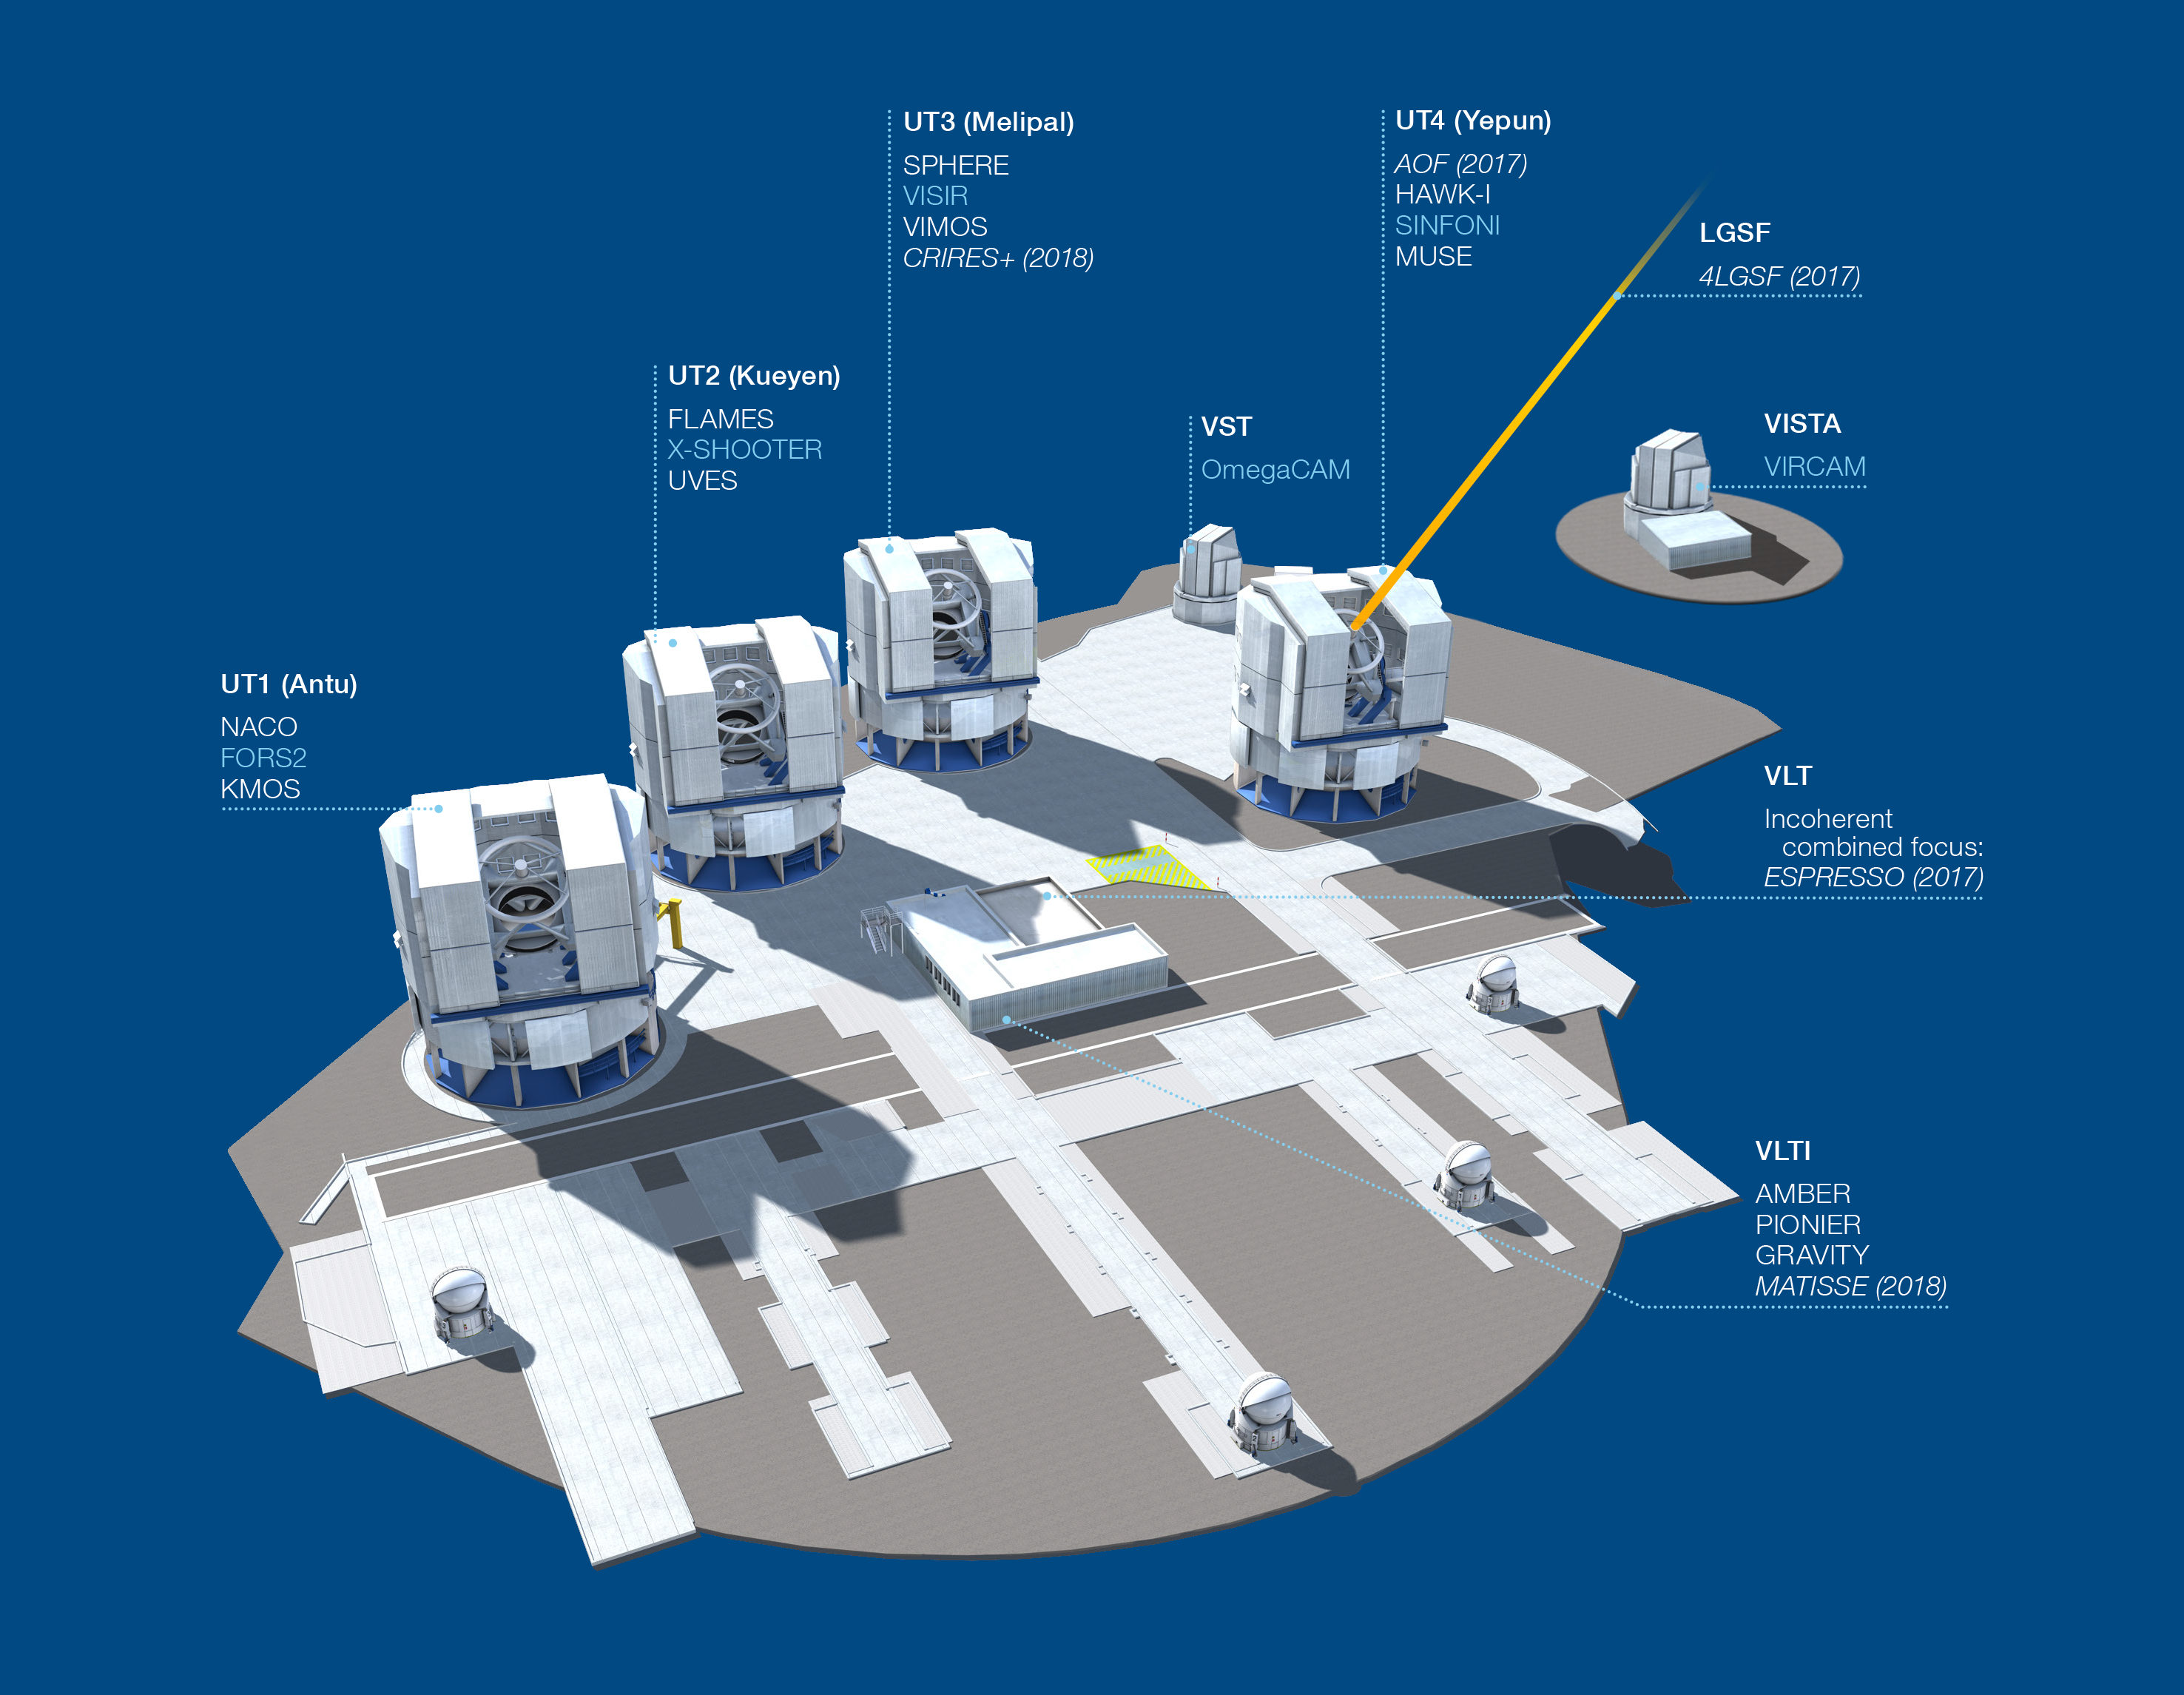

Paranal Observatory – instruments (period 99)

The Paranal Observatory telescopes and instruments. Instruments listed in blue are at the Cassegrain focii of the telescopes. Instruments listed in italics are not yet installed or not available.

This diagram is correct for ESO Period 99 starting 1 April 2017.

Credit: ESO